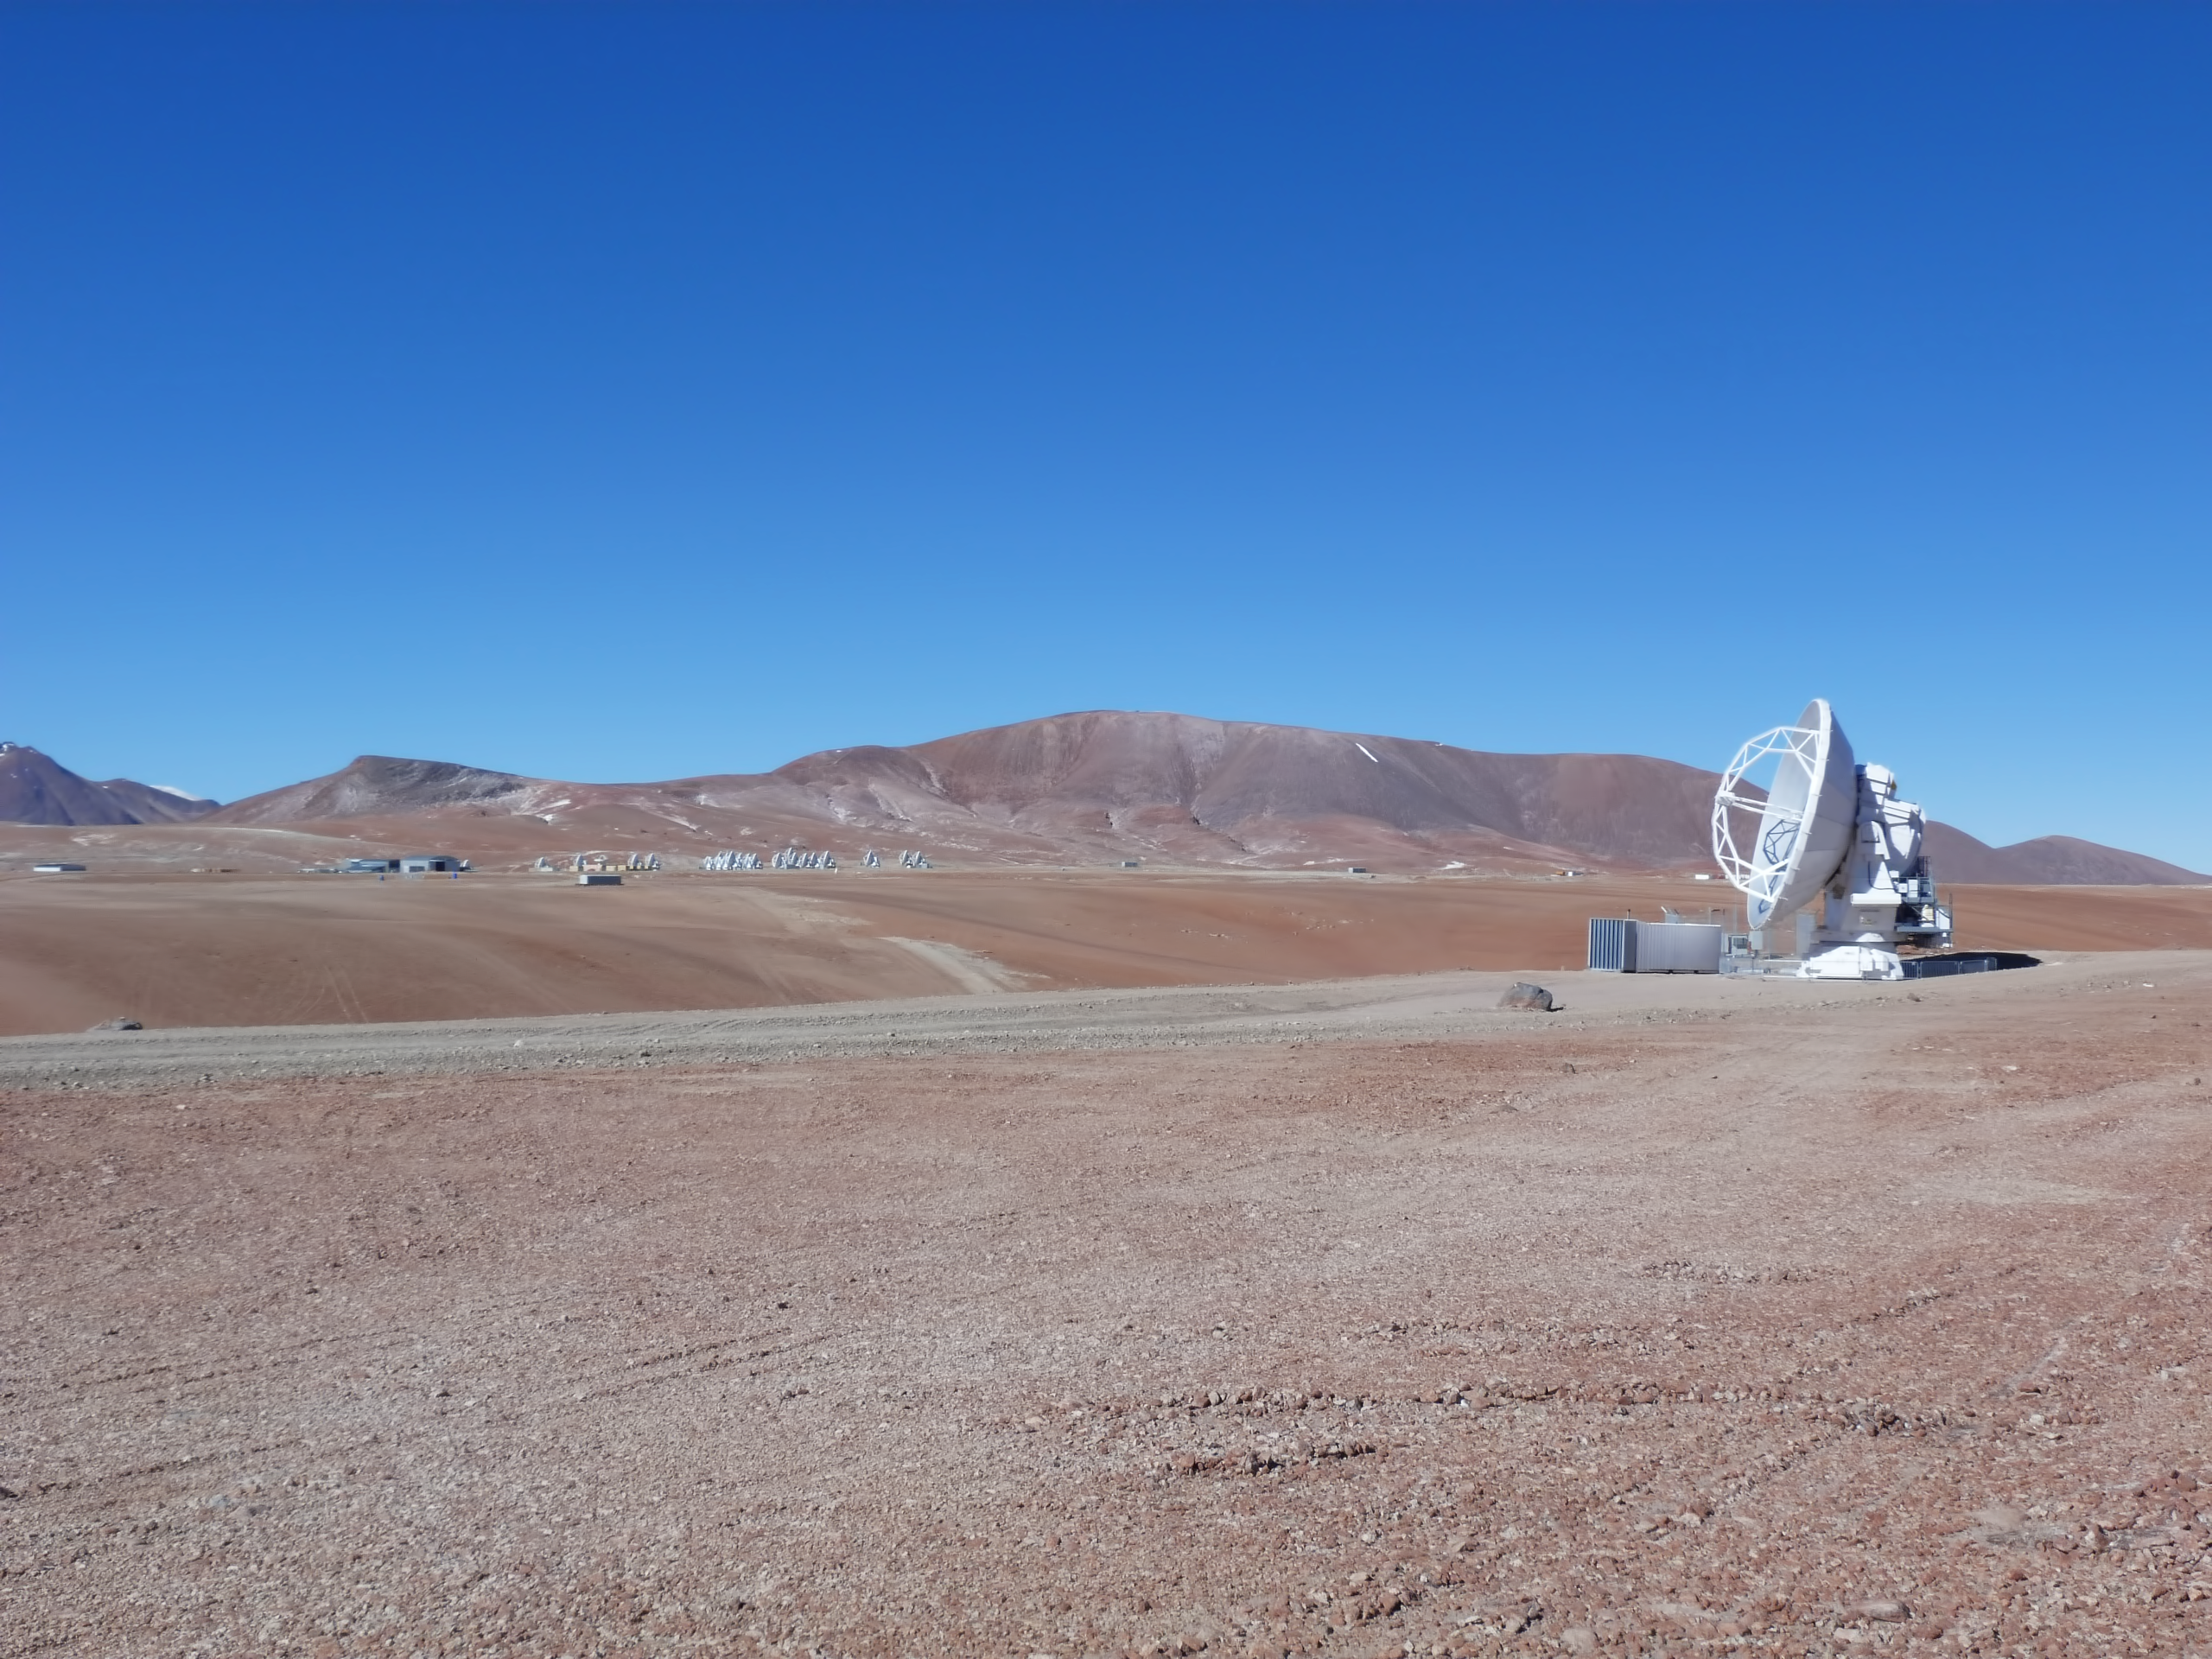

ALMA test

The CSV team successfully obtained fringes with the 1966 m baseline, which would be the longest baseline ever in ALMA. The test was conducted on April 28th 2012 with the antennas PM02 and PM03, and the signal was SiO (2-1) maser emission from VX Sgr.

Credit: ALMA (ESO/NAOJ/NRAO), R. Hills (ALMA)